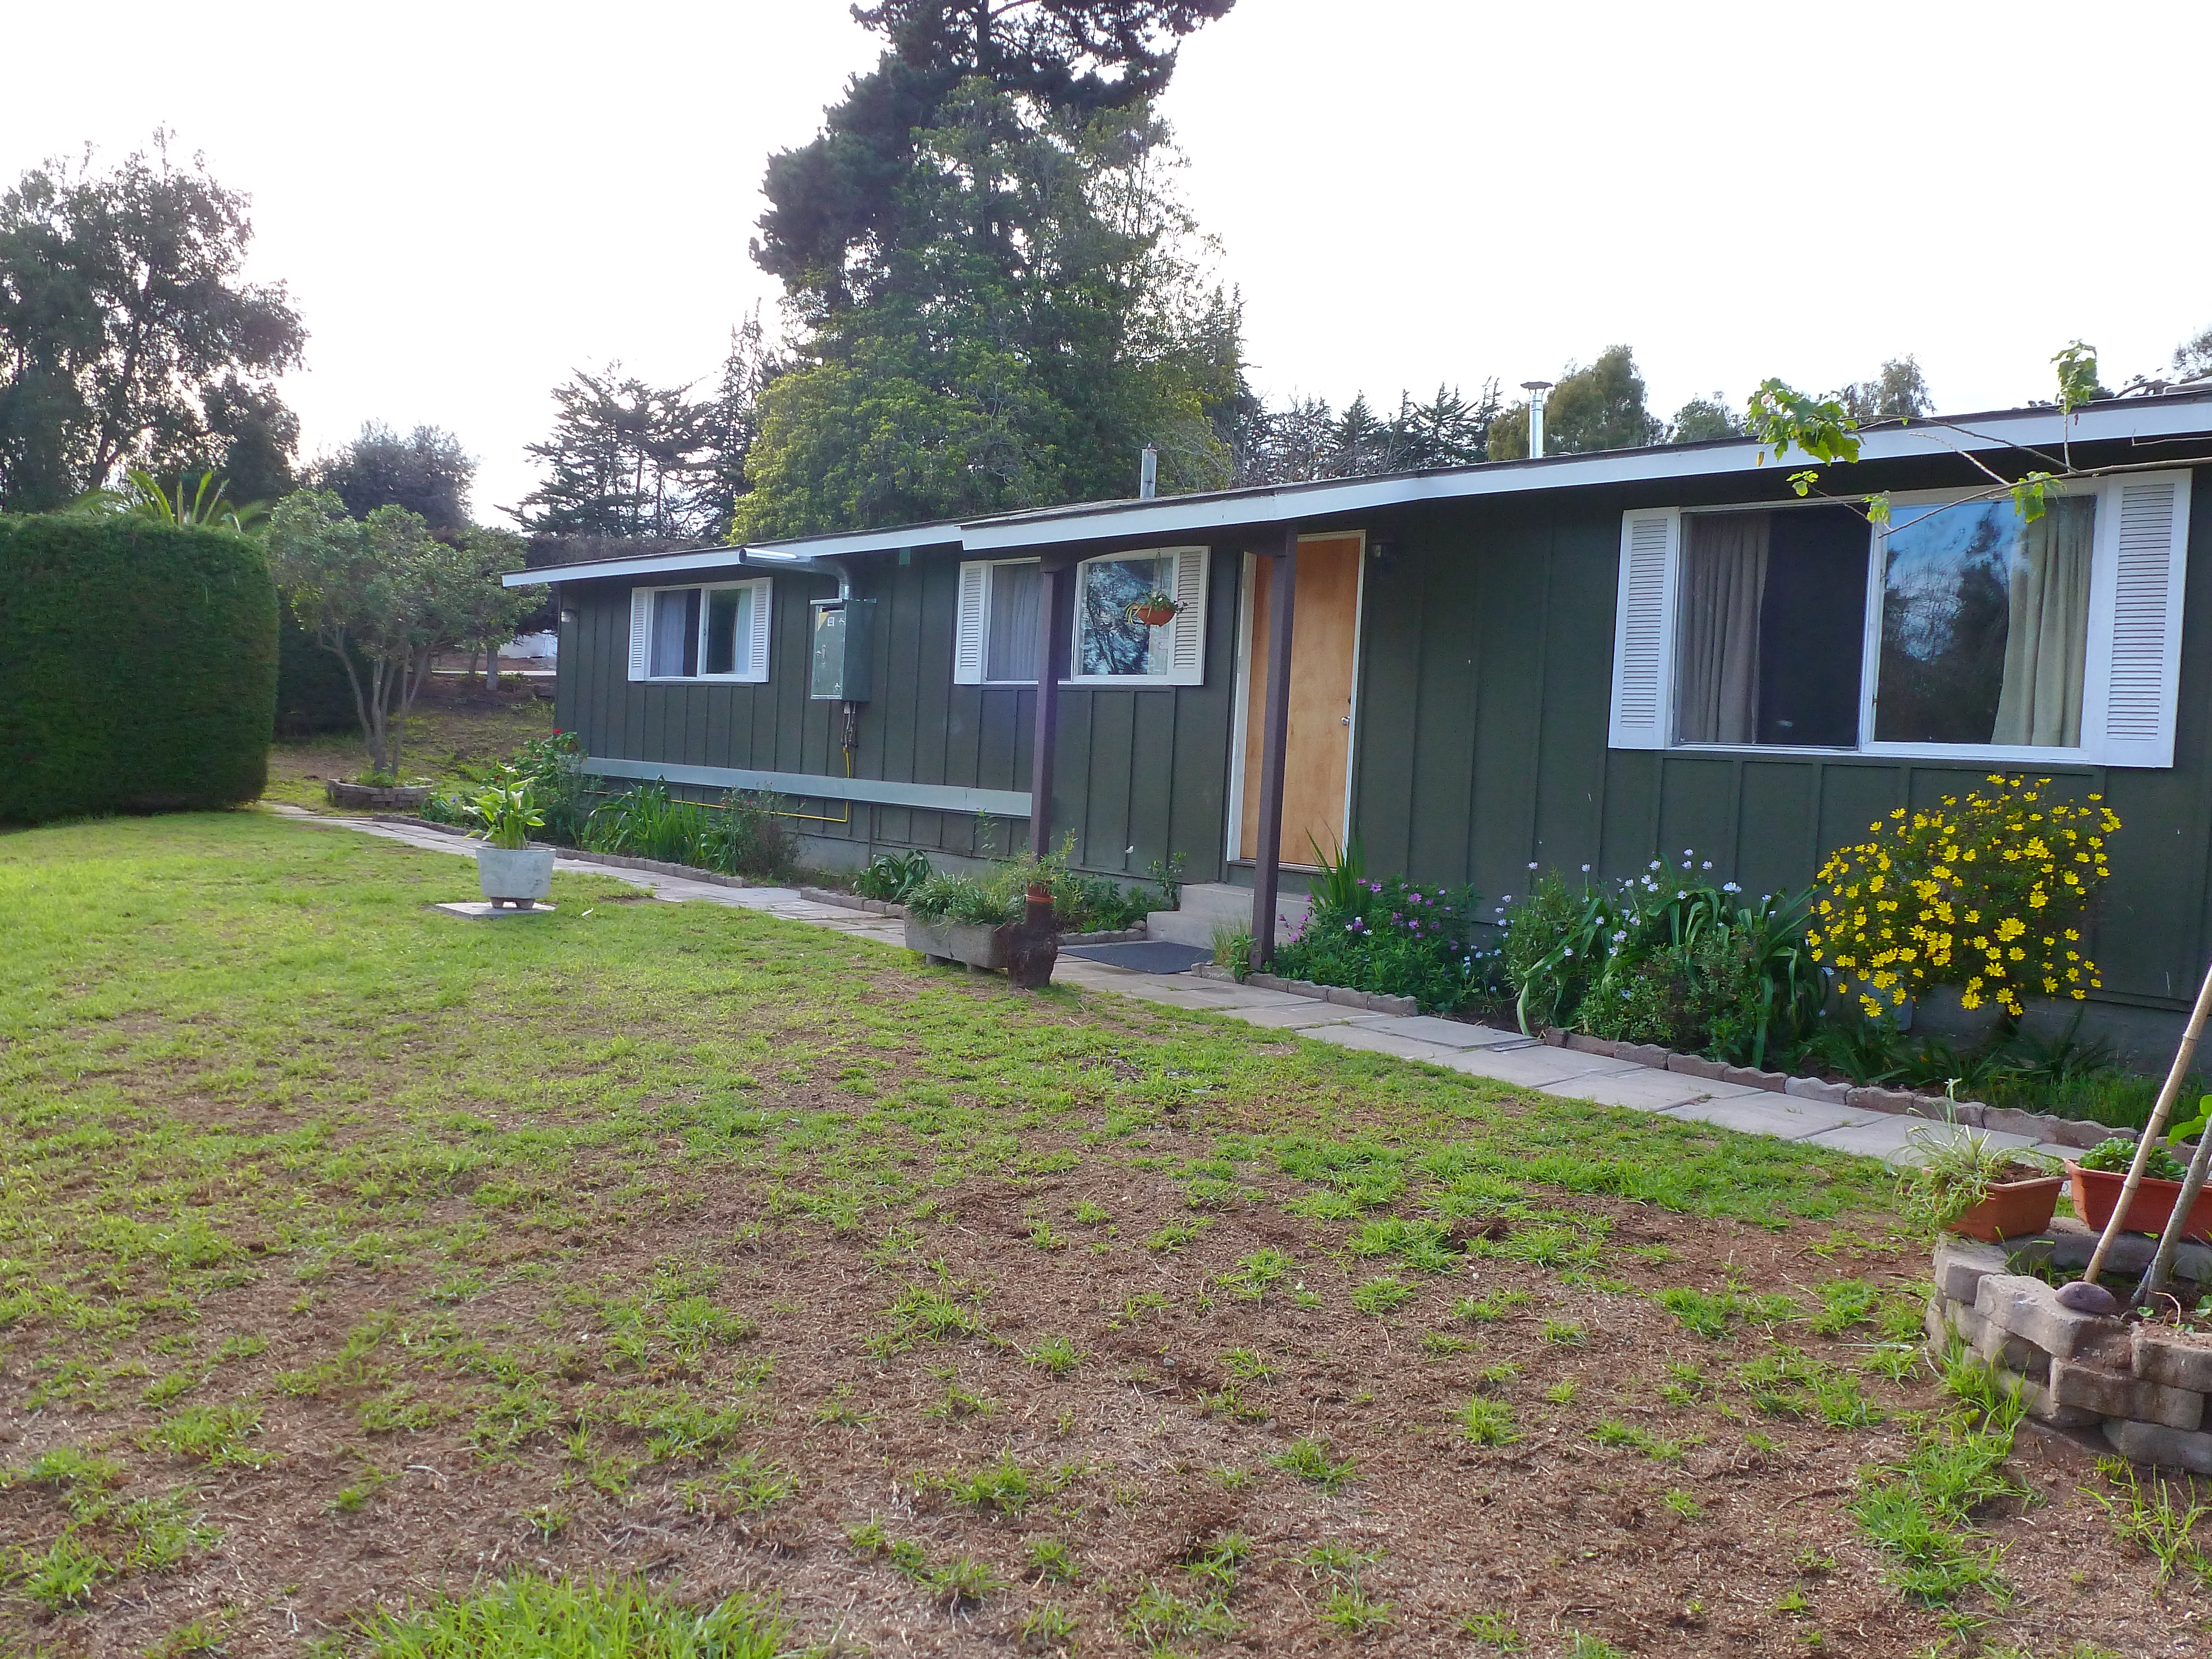

AURA Compound Motel

The AURA can provide space in its New La Serena Motel facilities located at House 9.

Credit: NOIRLab